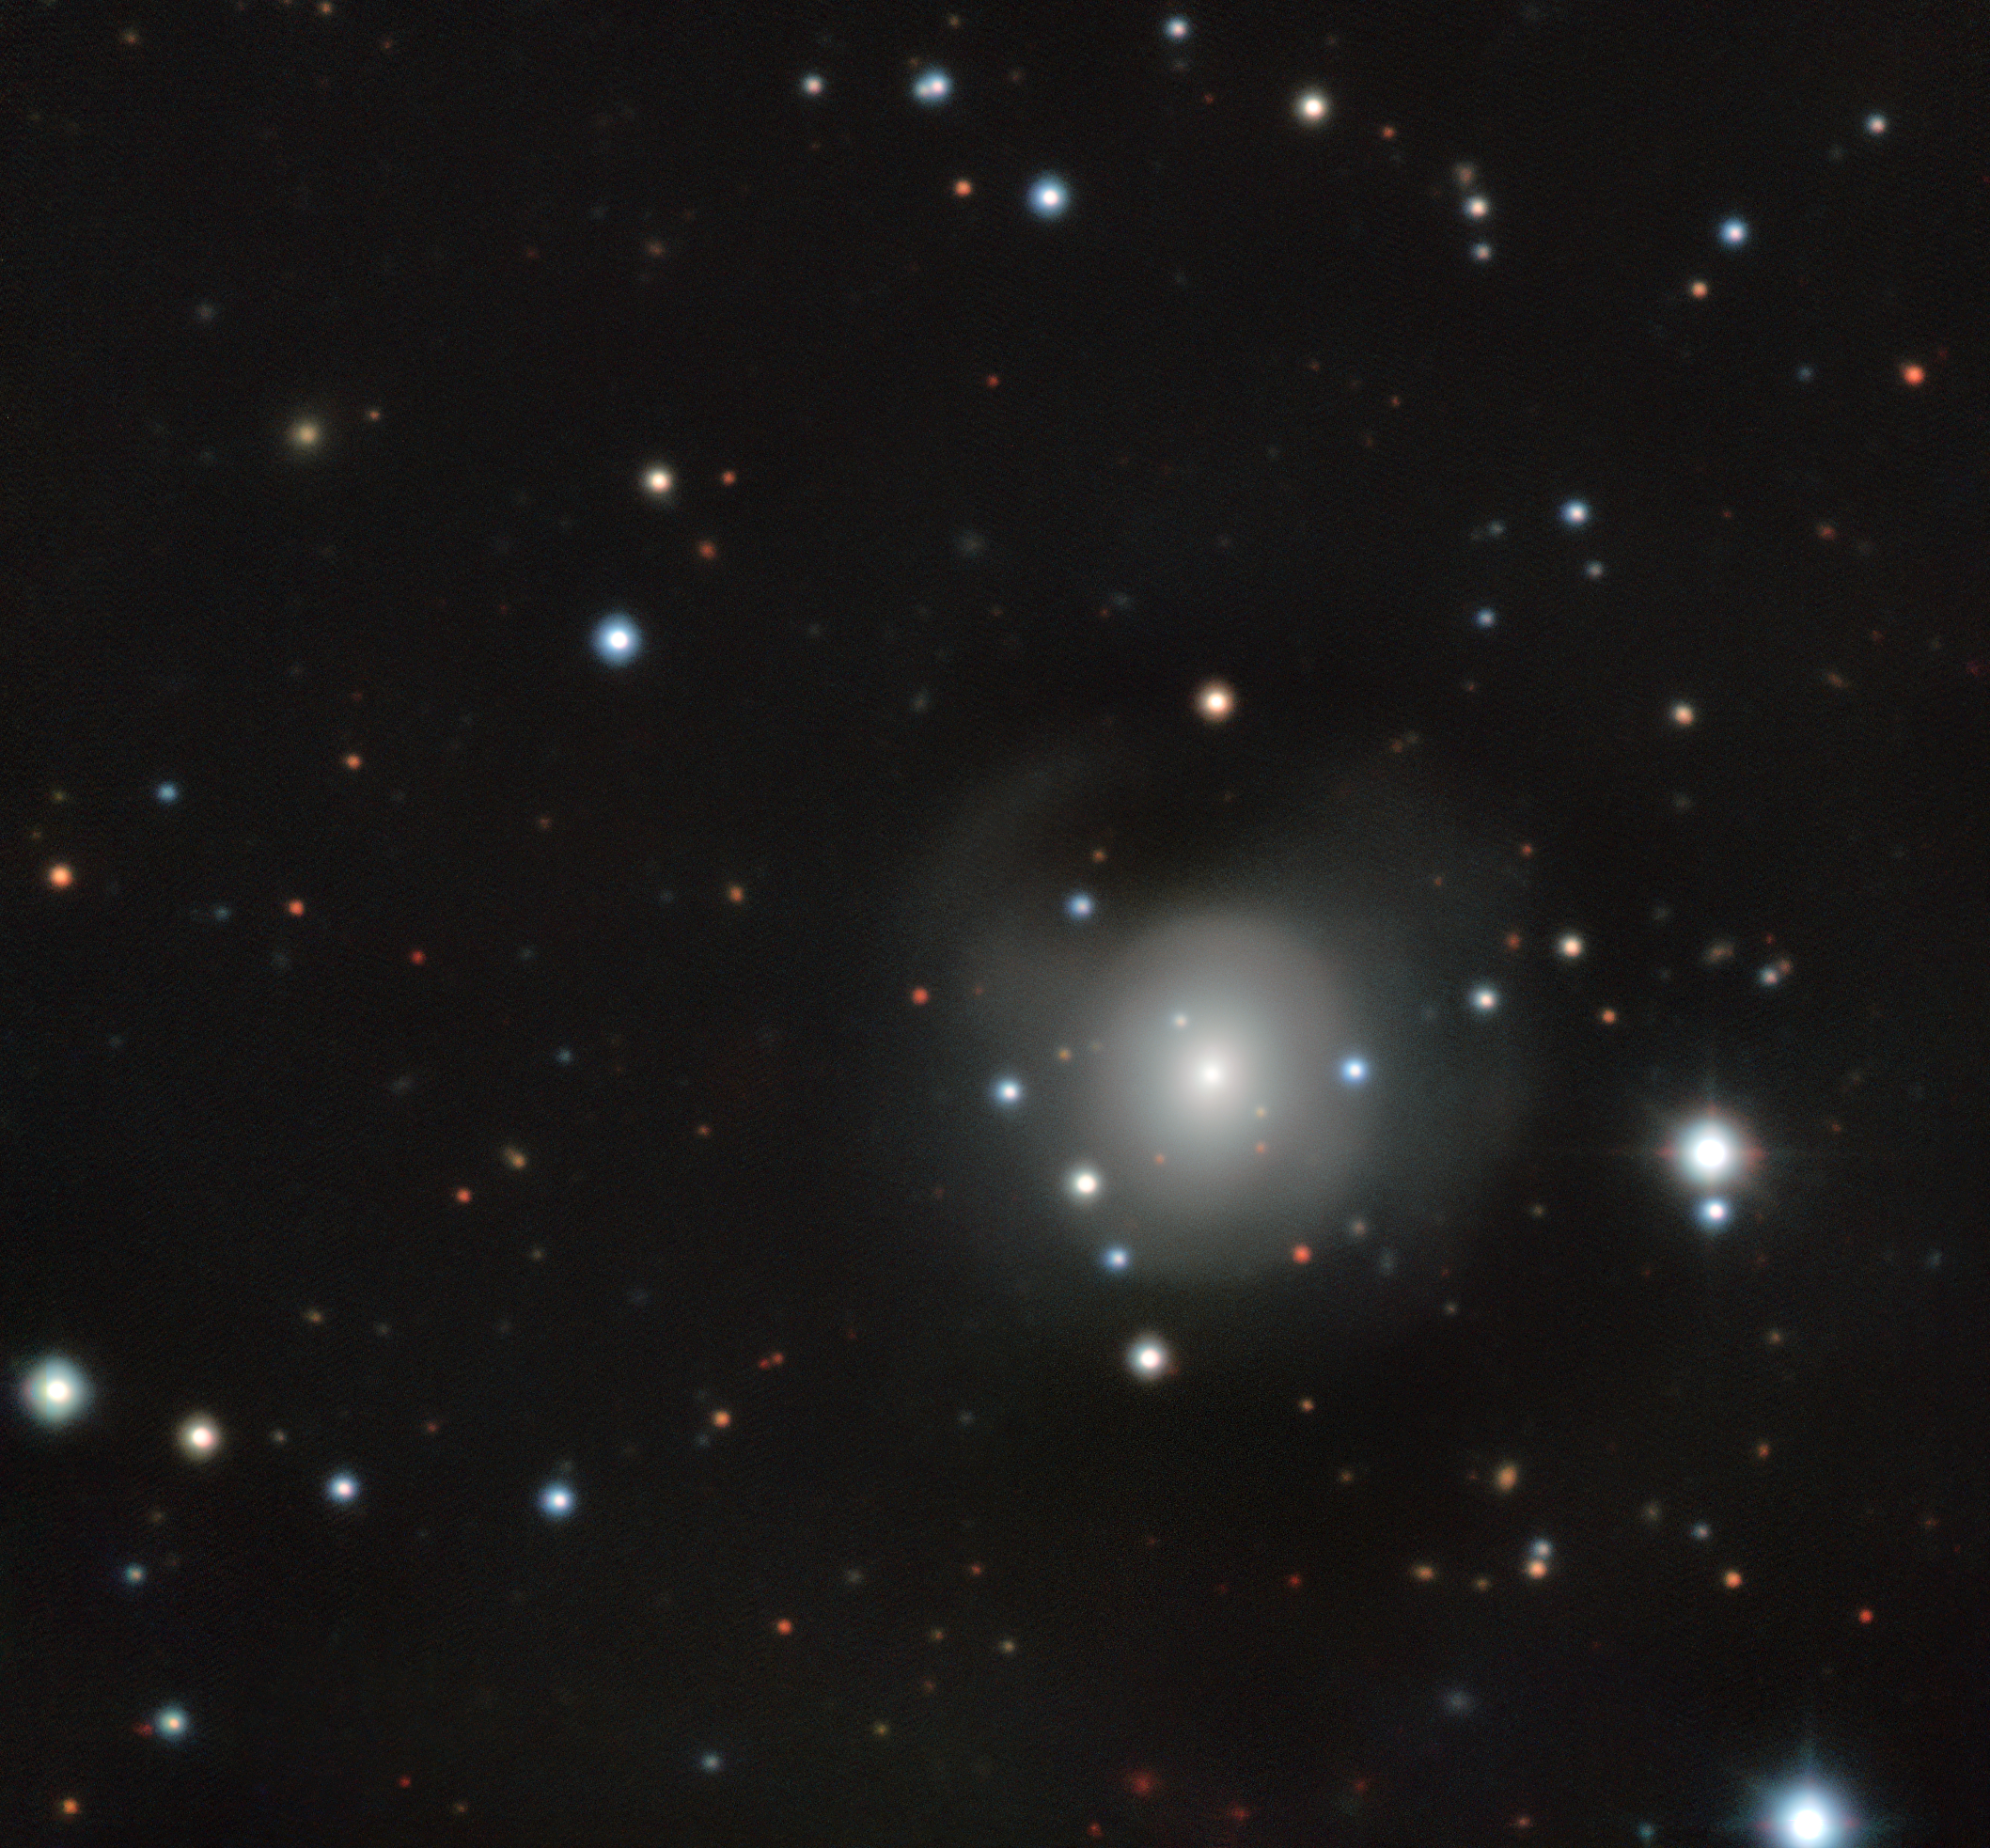

GROND image of kilonova in NGC 4993

Image obtained by ESO's Gamma-ray Burst Optical/Near-infrared Detector (GROND) attached to the MPG/ESO 2.2-metre telescope at La Silla Observatory.

Credit: ESO/S. Smartt & T.-W. Chen